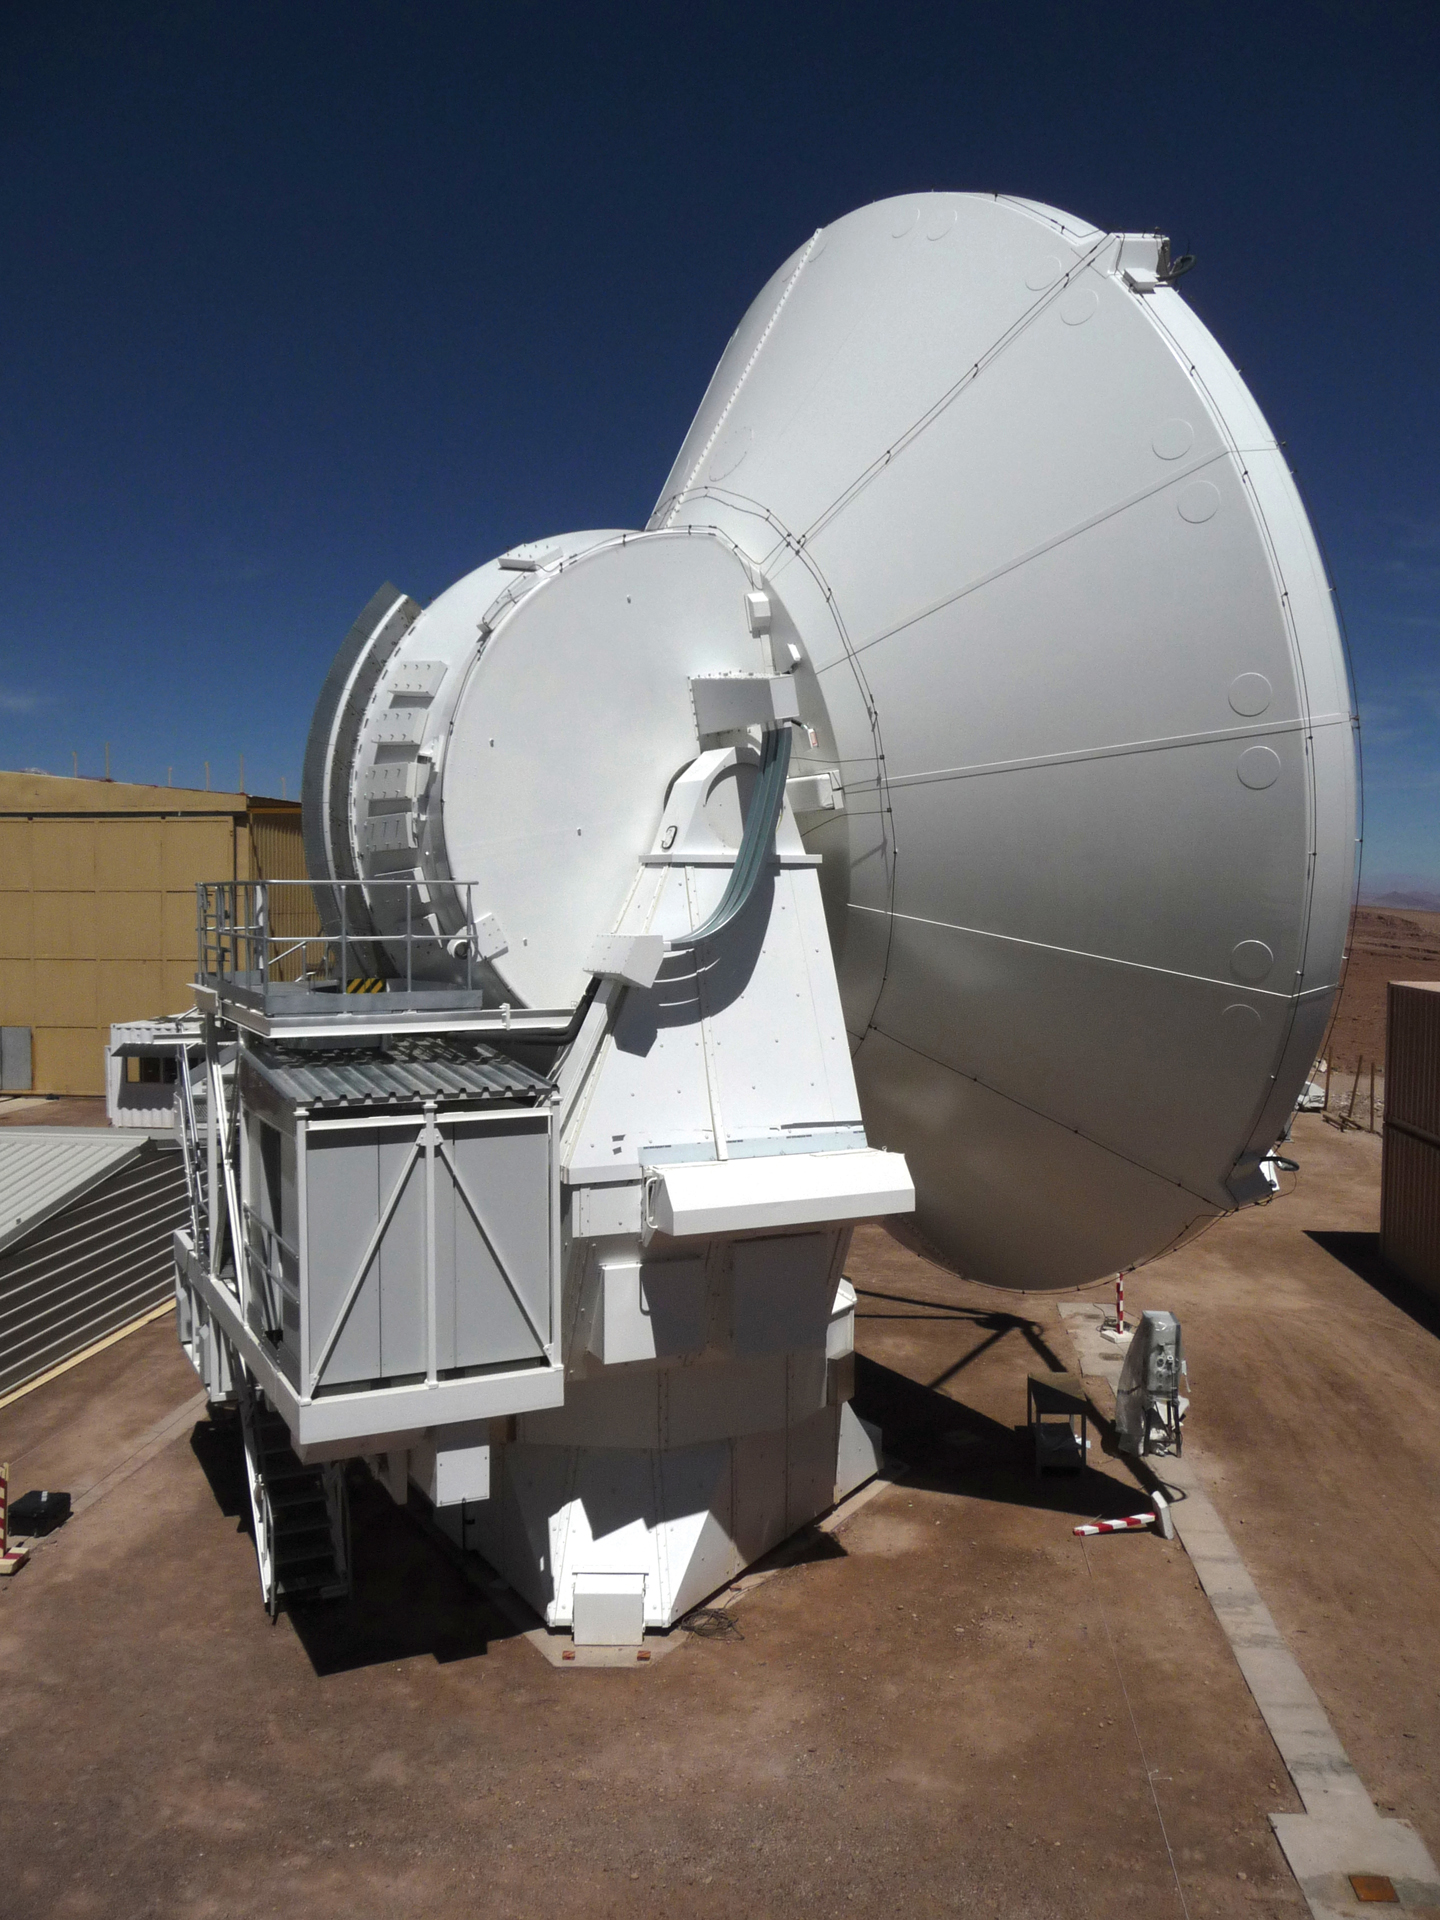

Close-up of a European ALMA Antenna

Here we can see the backside of a 12-meter European ALMA telescope at the European assembly area of the ALMA Operations Support Facility in northern Chile. Notice the smooth cladding behind the dish and the magnetic strips down its declination axis.

Credit: T. Burchell, NRAO/AUI/NSF